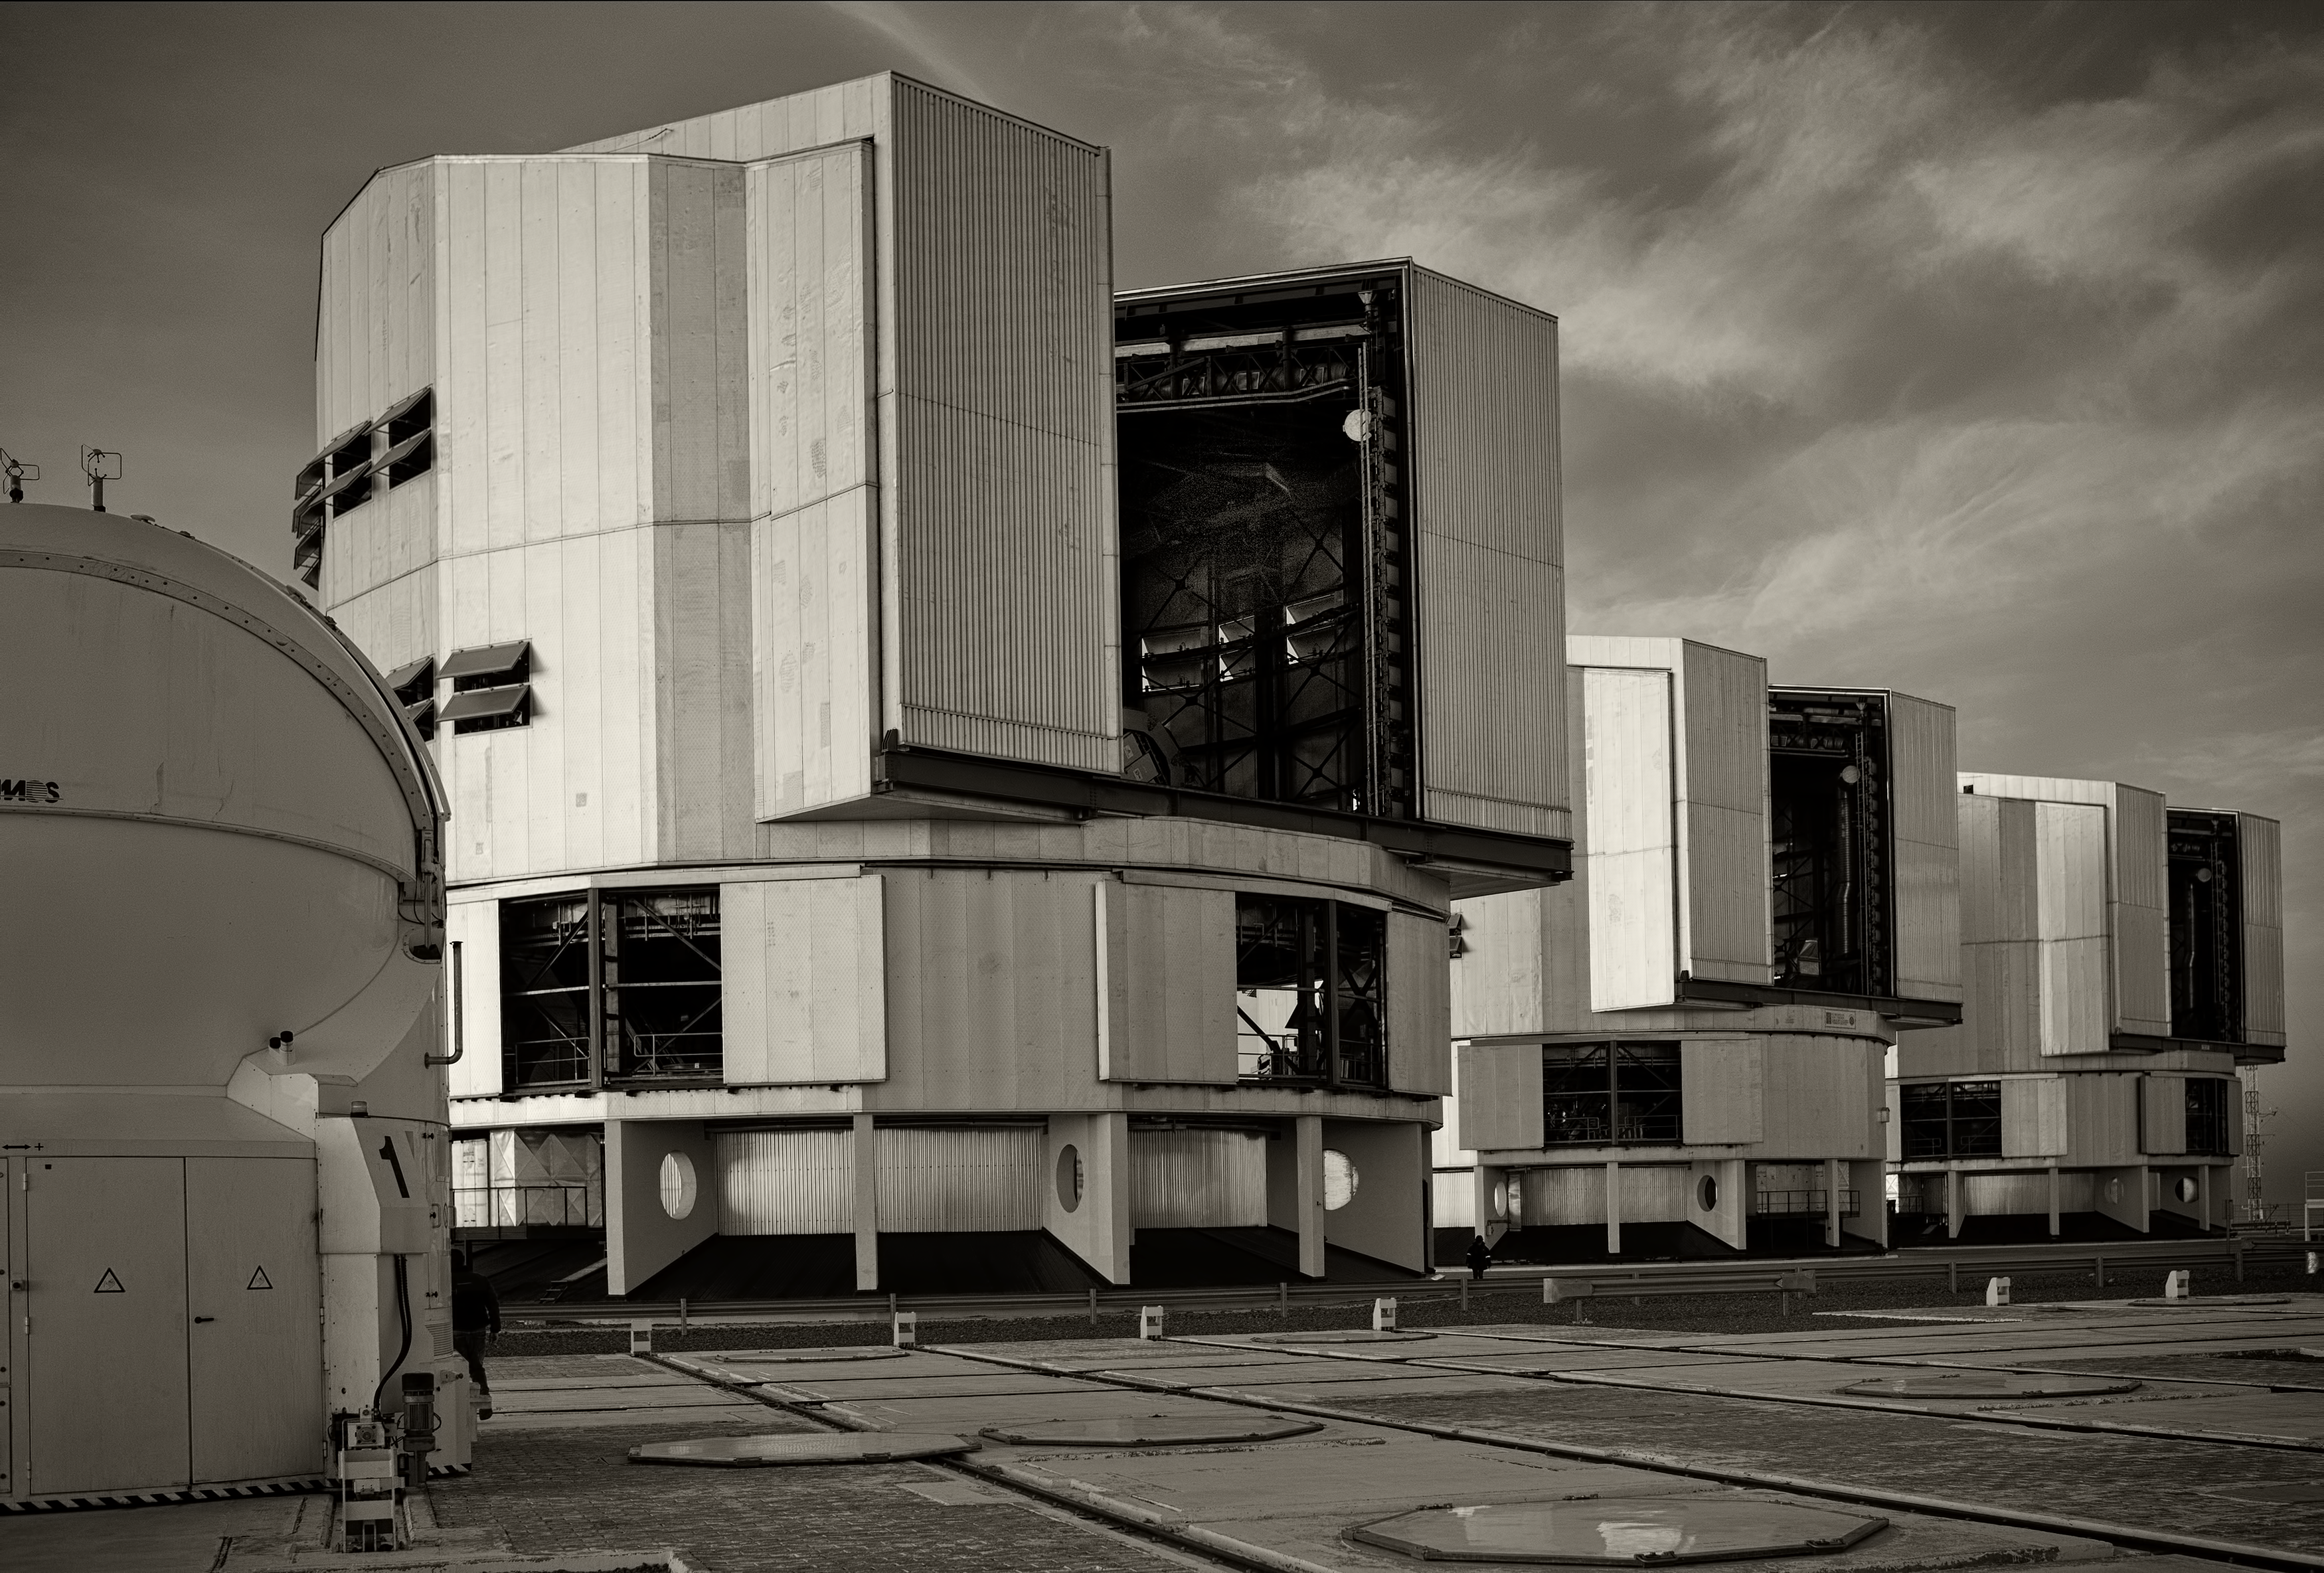

The VLT at Paranal Observatory

Image of the Very Large Telescope (VLT) at Cerro Paranal Observatory in the Atacama Desert of northern Chile, taken by Stefan Seip, one of the ESO Photo Ambassadors.

Credit: ESO/S. Seip